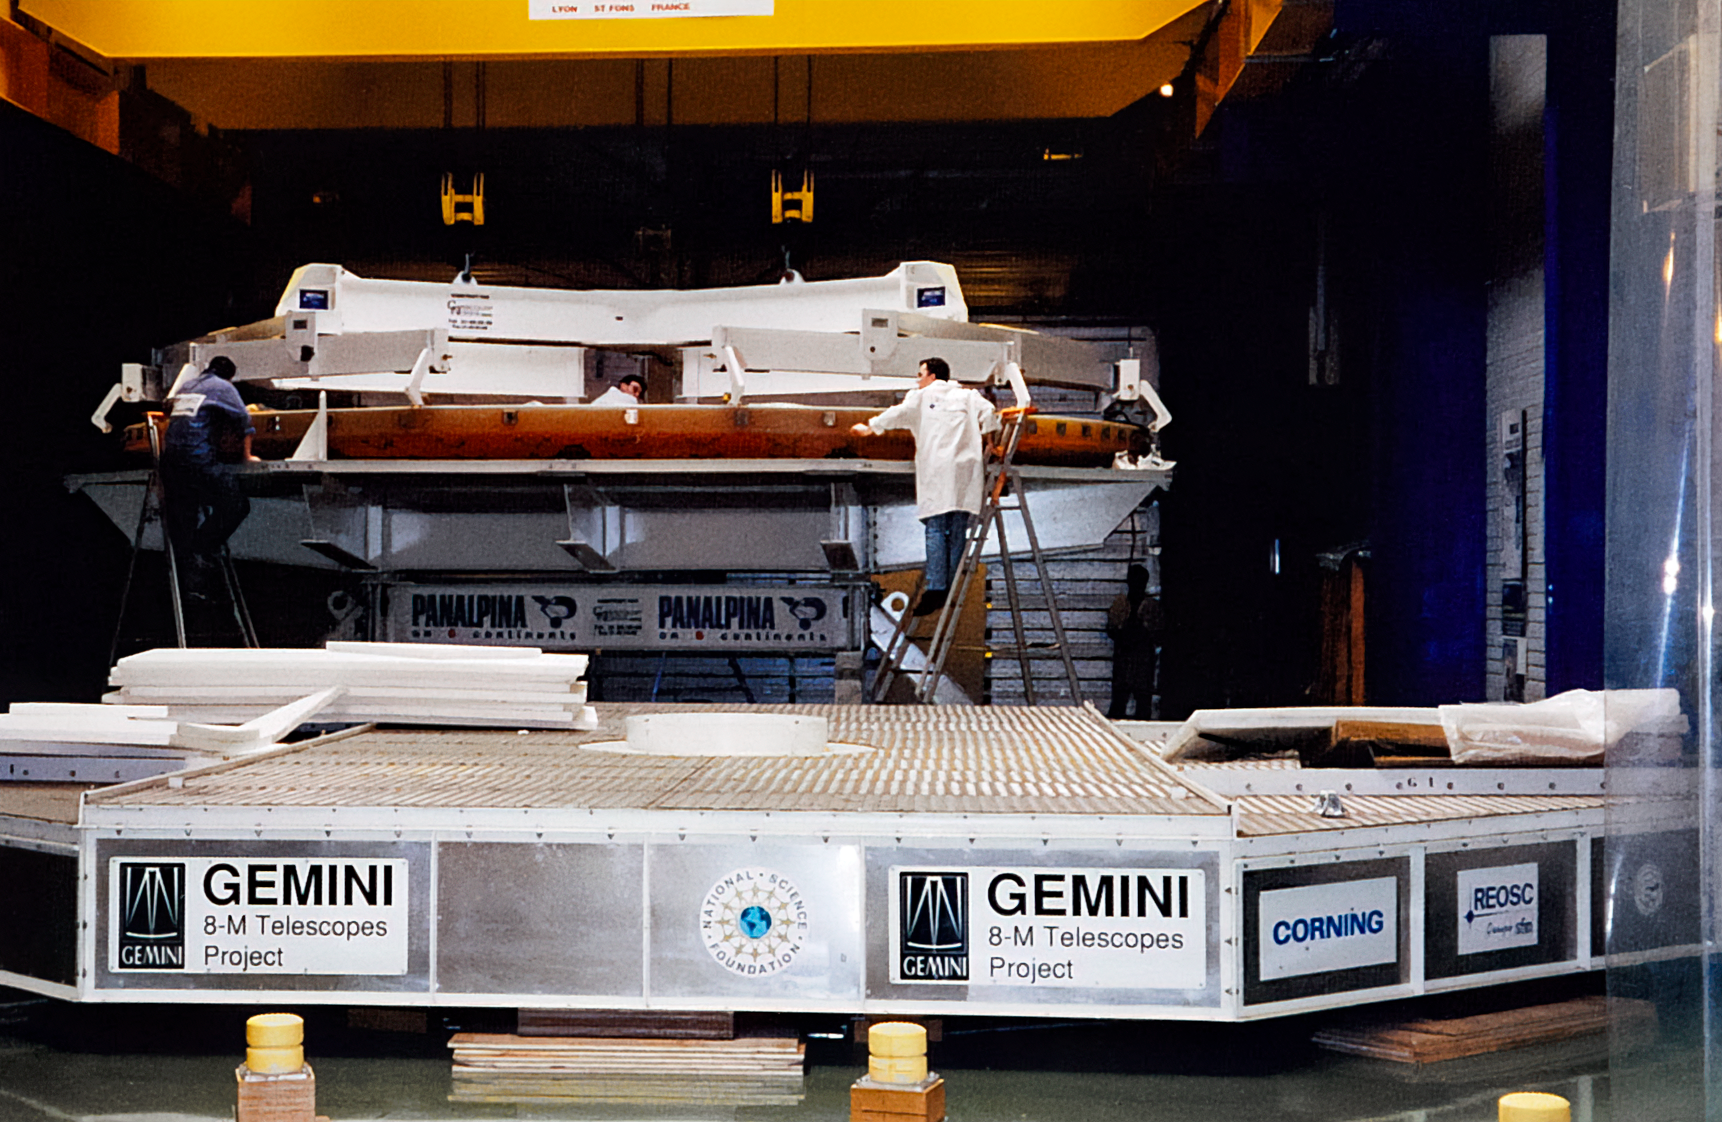

Gemini Mirror Polishing

Technicians polish an 8.1-meter (26.6-foot) mirror for one of the International Gemini Observatory telescopes.

Credit: International Gemini Observatory/NOIRLab/NSF/AURA